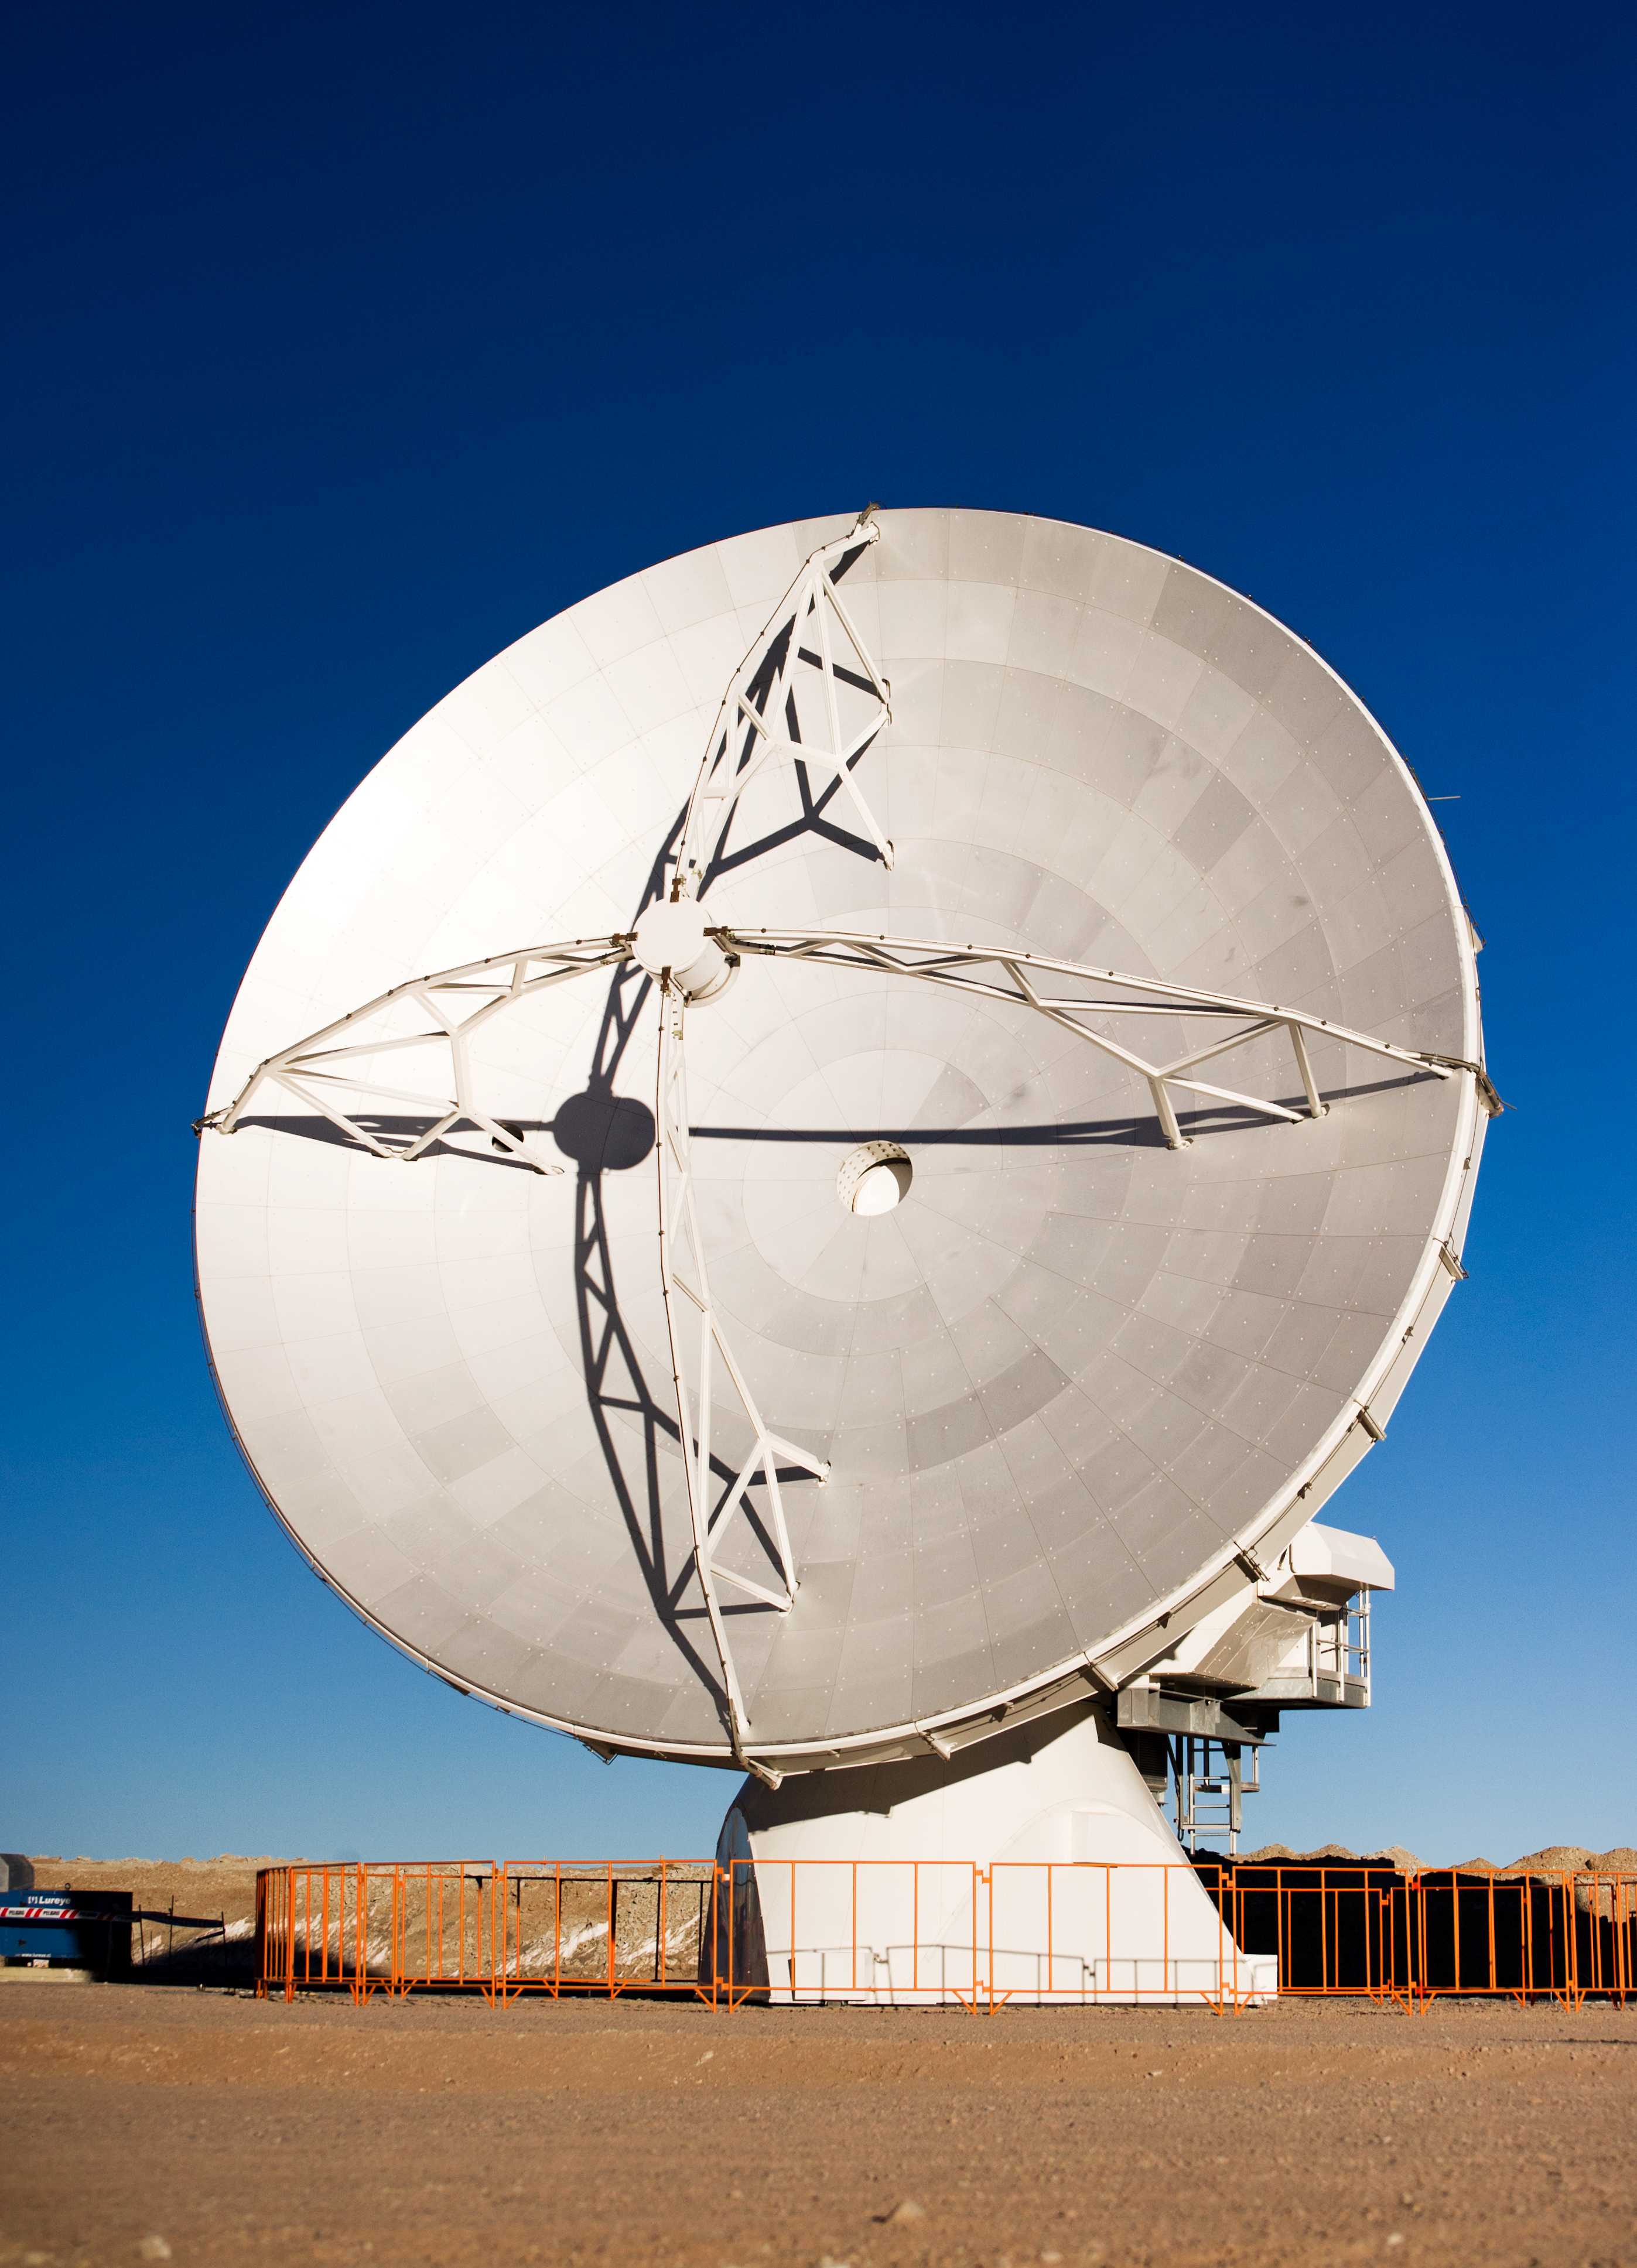

One of the first ALMA antennas on Chajnantor

One of the first ALMA antennas at the Array Operations Site (AOS) in June 2010. The AOS is located at 5000 metres altitude on the Chajnantor plateau, about 50 km away from San Pedro de Atacama, in the II Region of Chile. ALMA will be a single telescope of revolutionary design, composed initially of 66 high-precision antennas. The main array will be composed of fifty 12-metre antennas and the compact array will be composed of four 12-metre antennas plus twelve 7-metre antennas. ALMA, the Atacama Large Millimeter/submillimeter Array, is the largest astronomical project in existence and is a truly global partnership between the scientific communities of East Asia, Europe and North America with Chile. ESO is the European partner in ALMA.

Credit: ESO/José Francisco Salgado (josefrancisco.org)